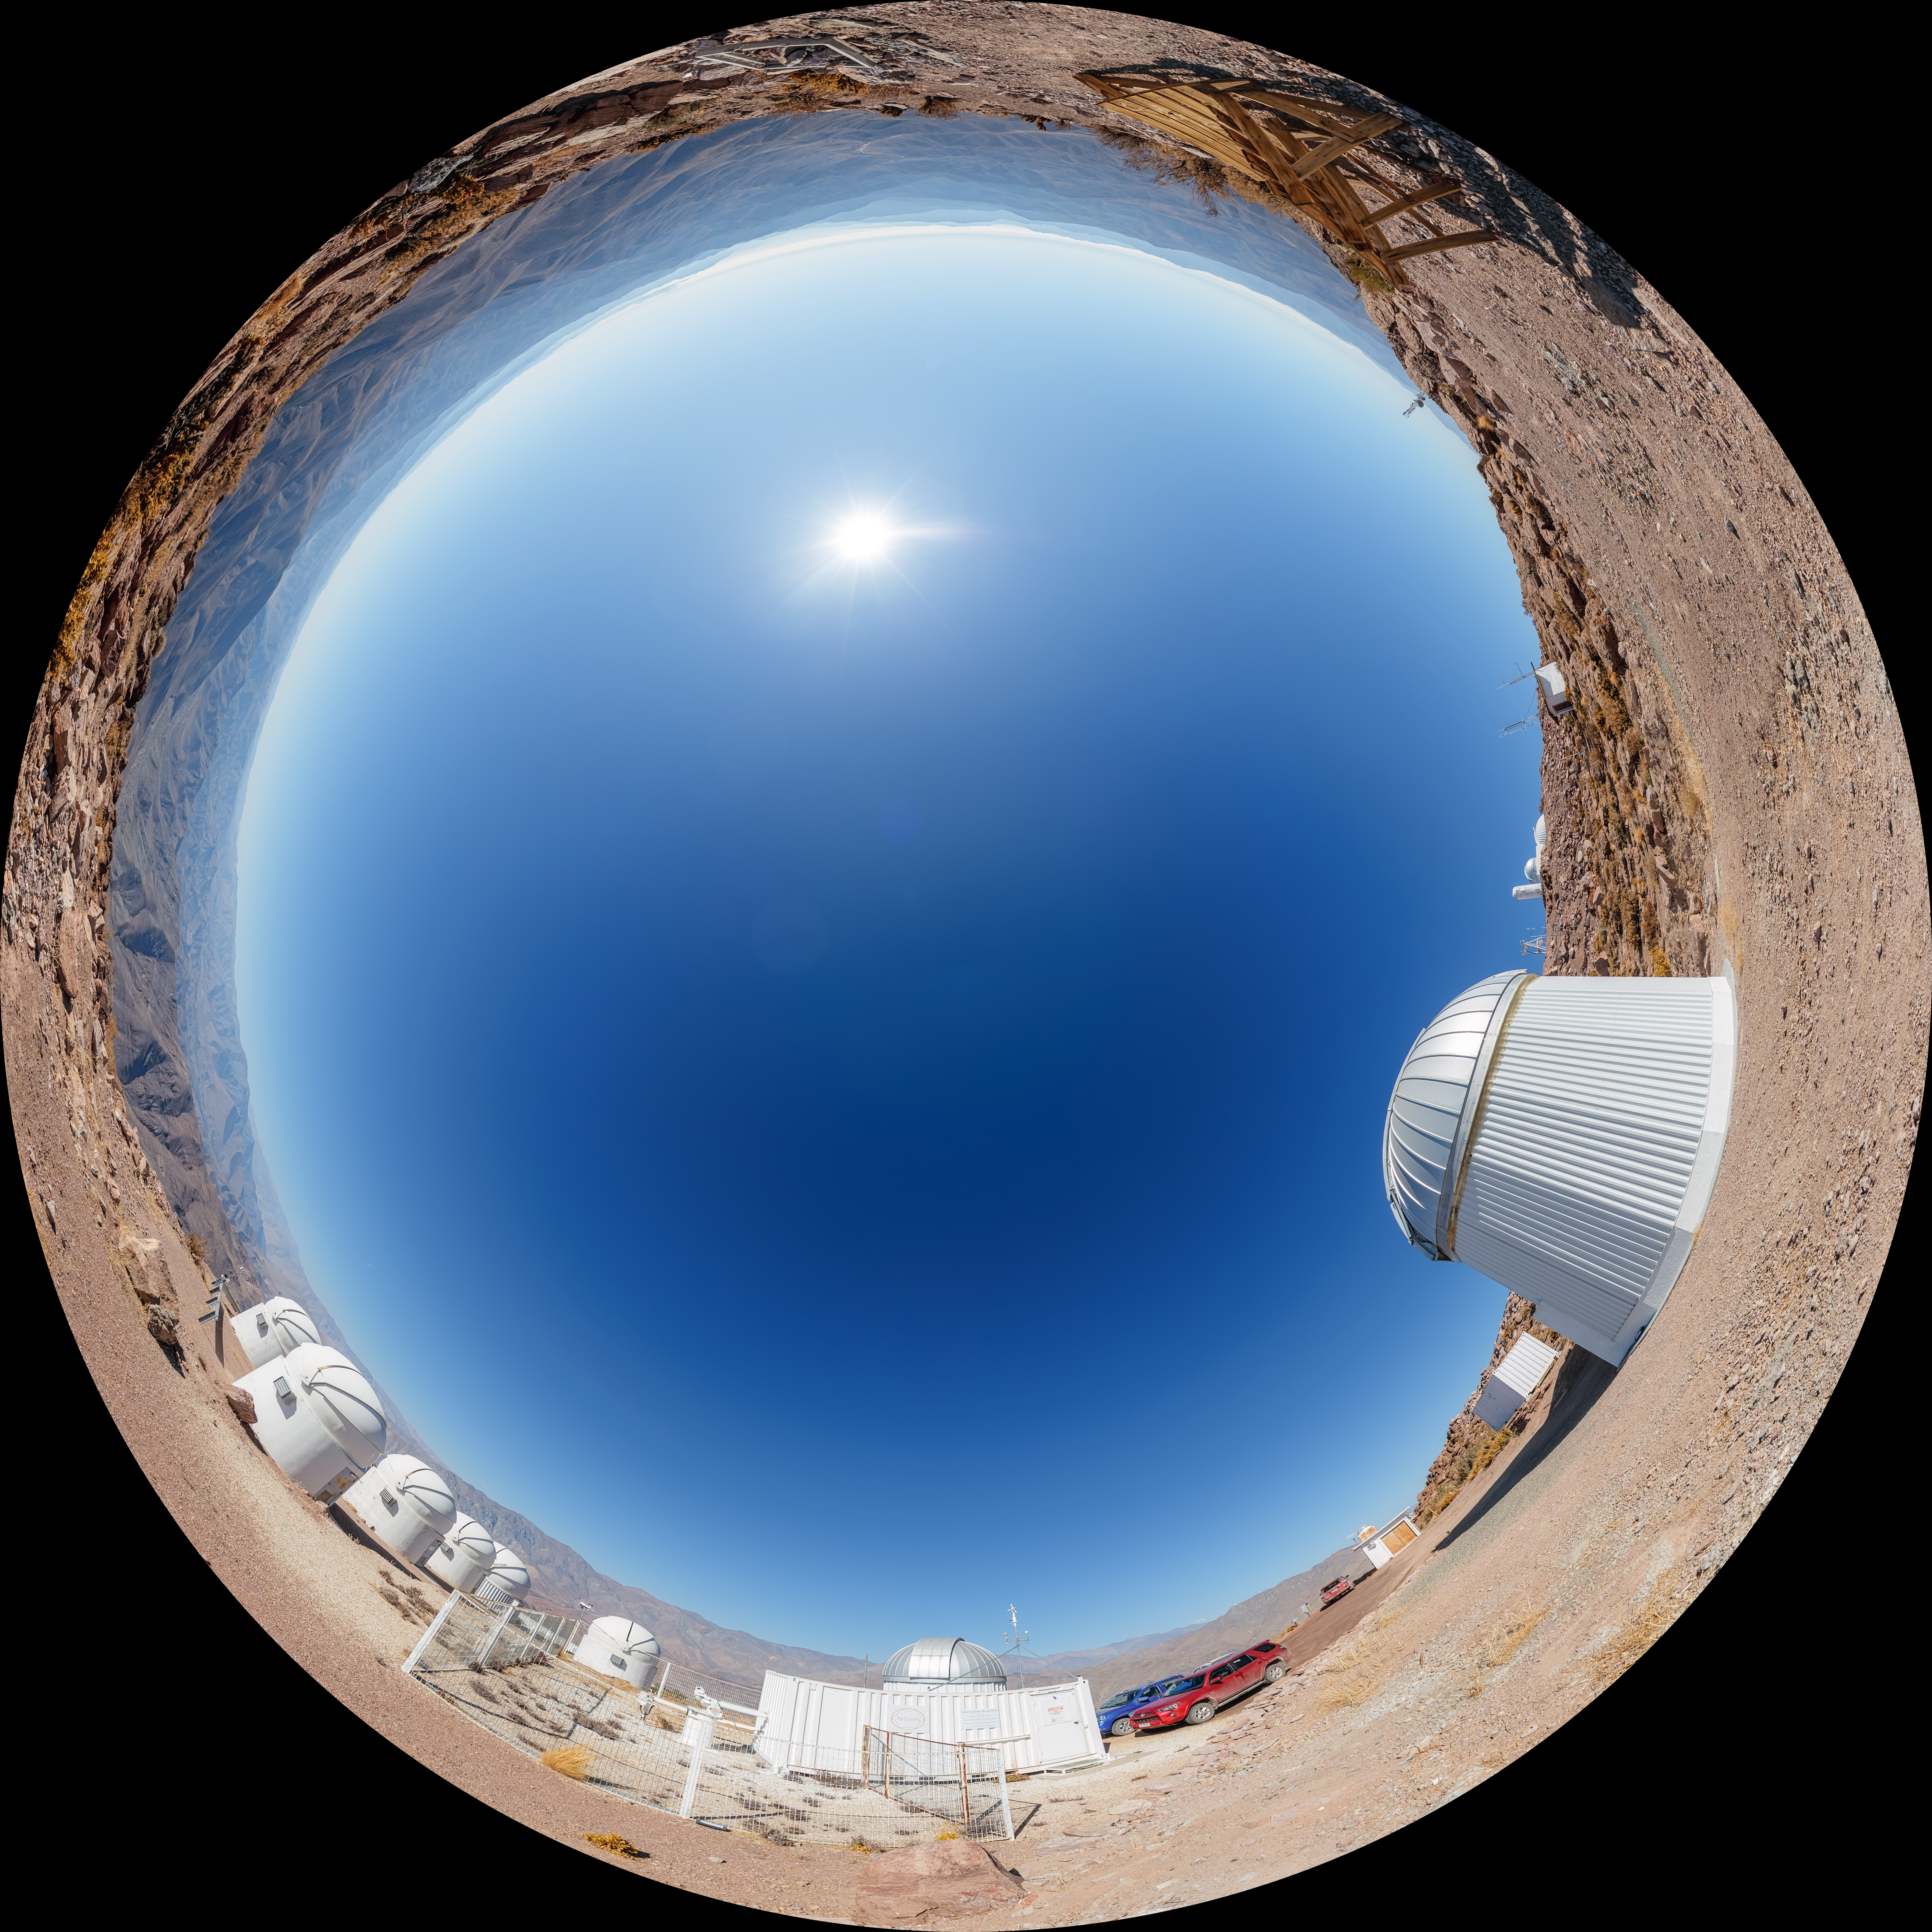

T80-South and PROMPT Telescopes Fulldome

A fulldome view of the T80-South Telescope and PROMPT Telescopes on Cerro Tololo in Chile.

A 360 panorama version of this image can be viewed here.

Credit: NOIRLab/NSF/AURA/P. Horálek